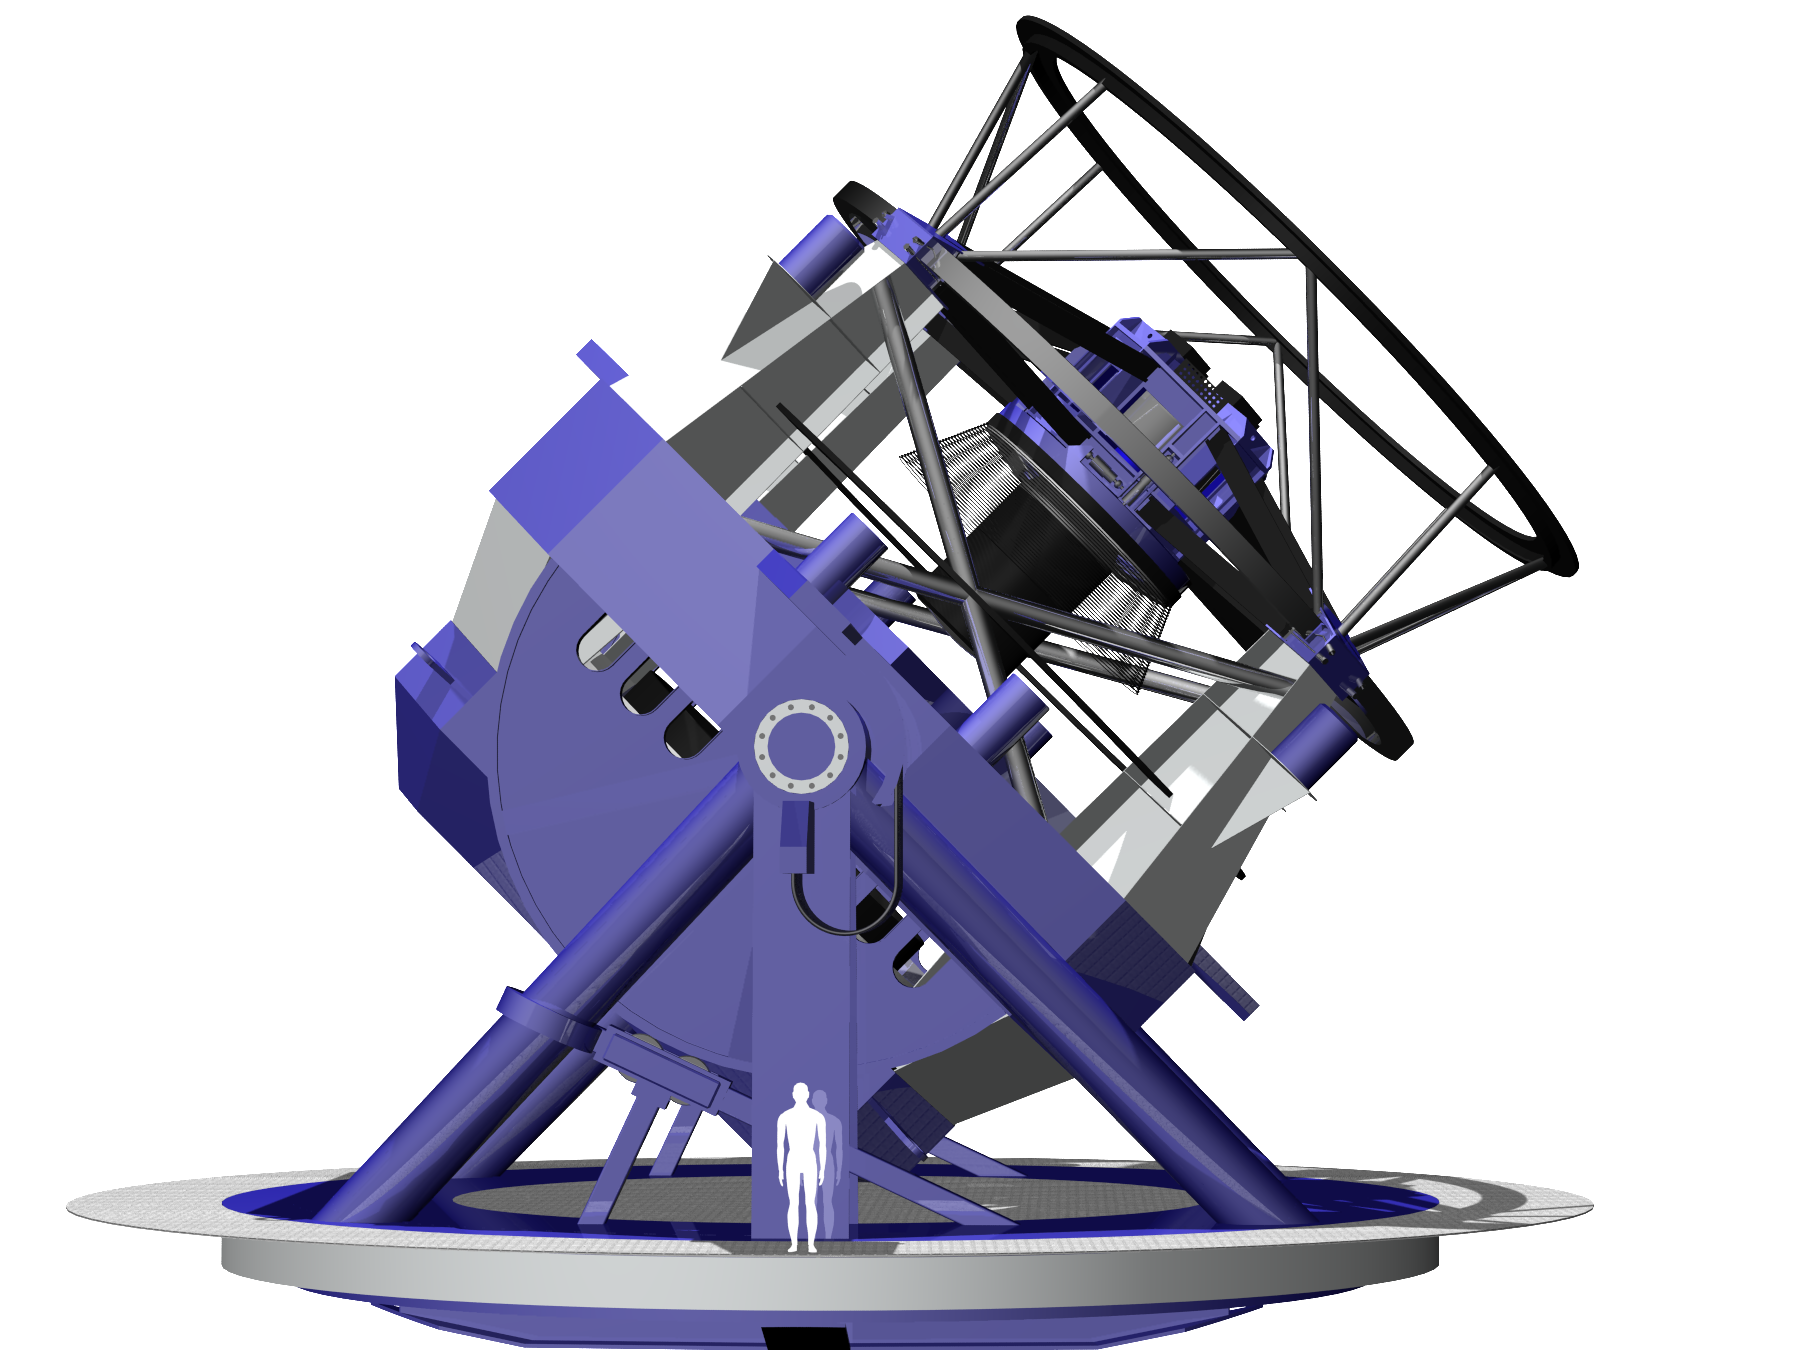

LSST Telescope Rendering 03

Rendering of LSST Telecope, current as of 11/5/05.

Credit: NOIRLab/NSF/Rubin Observatory/ NSF/ AURA